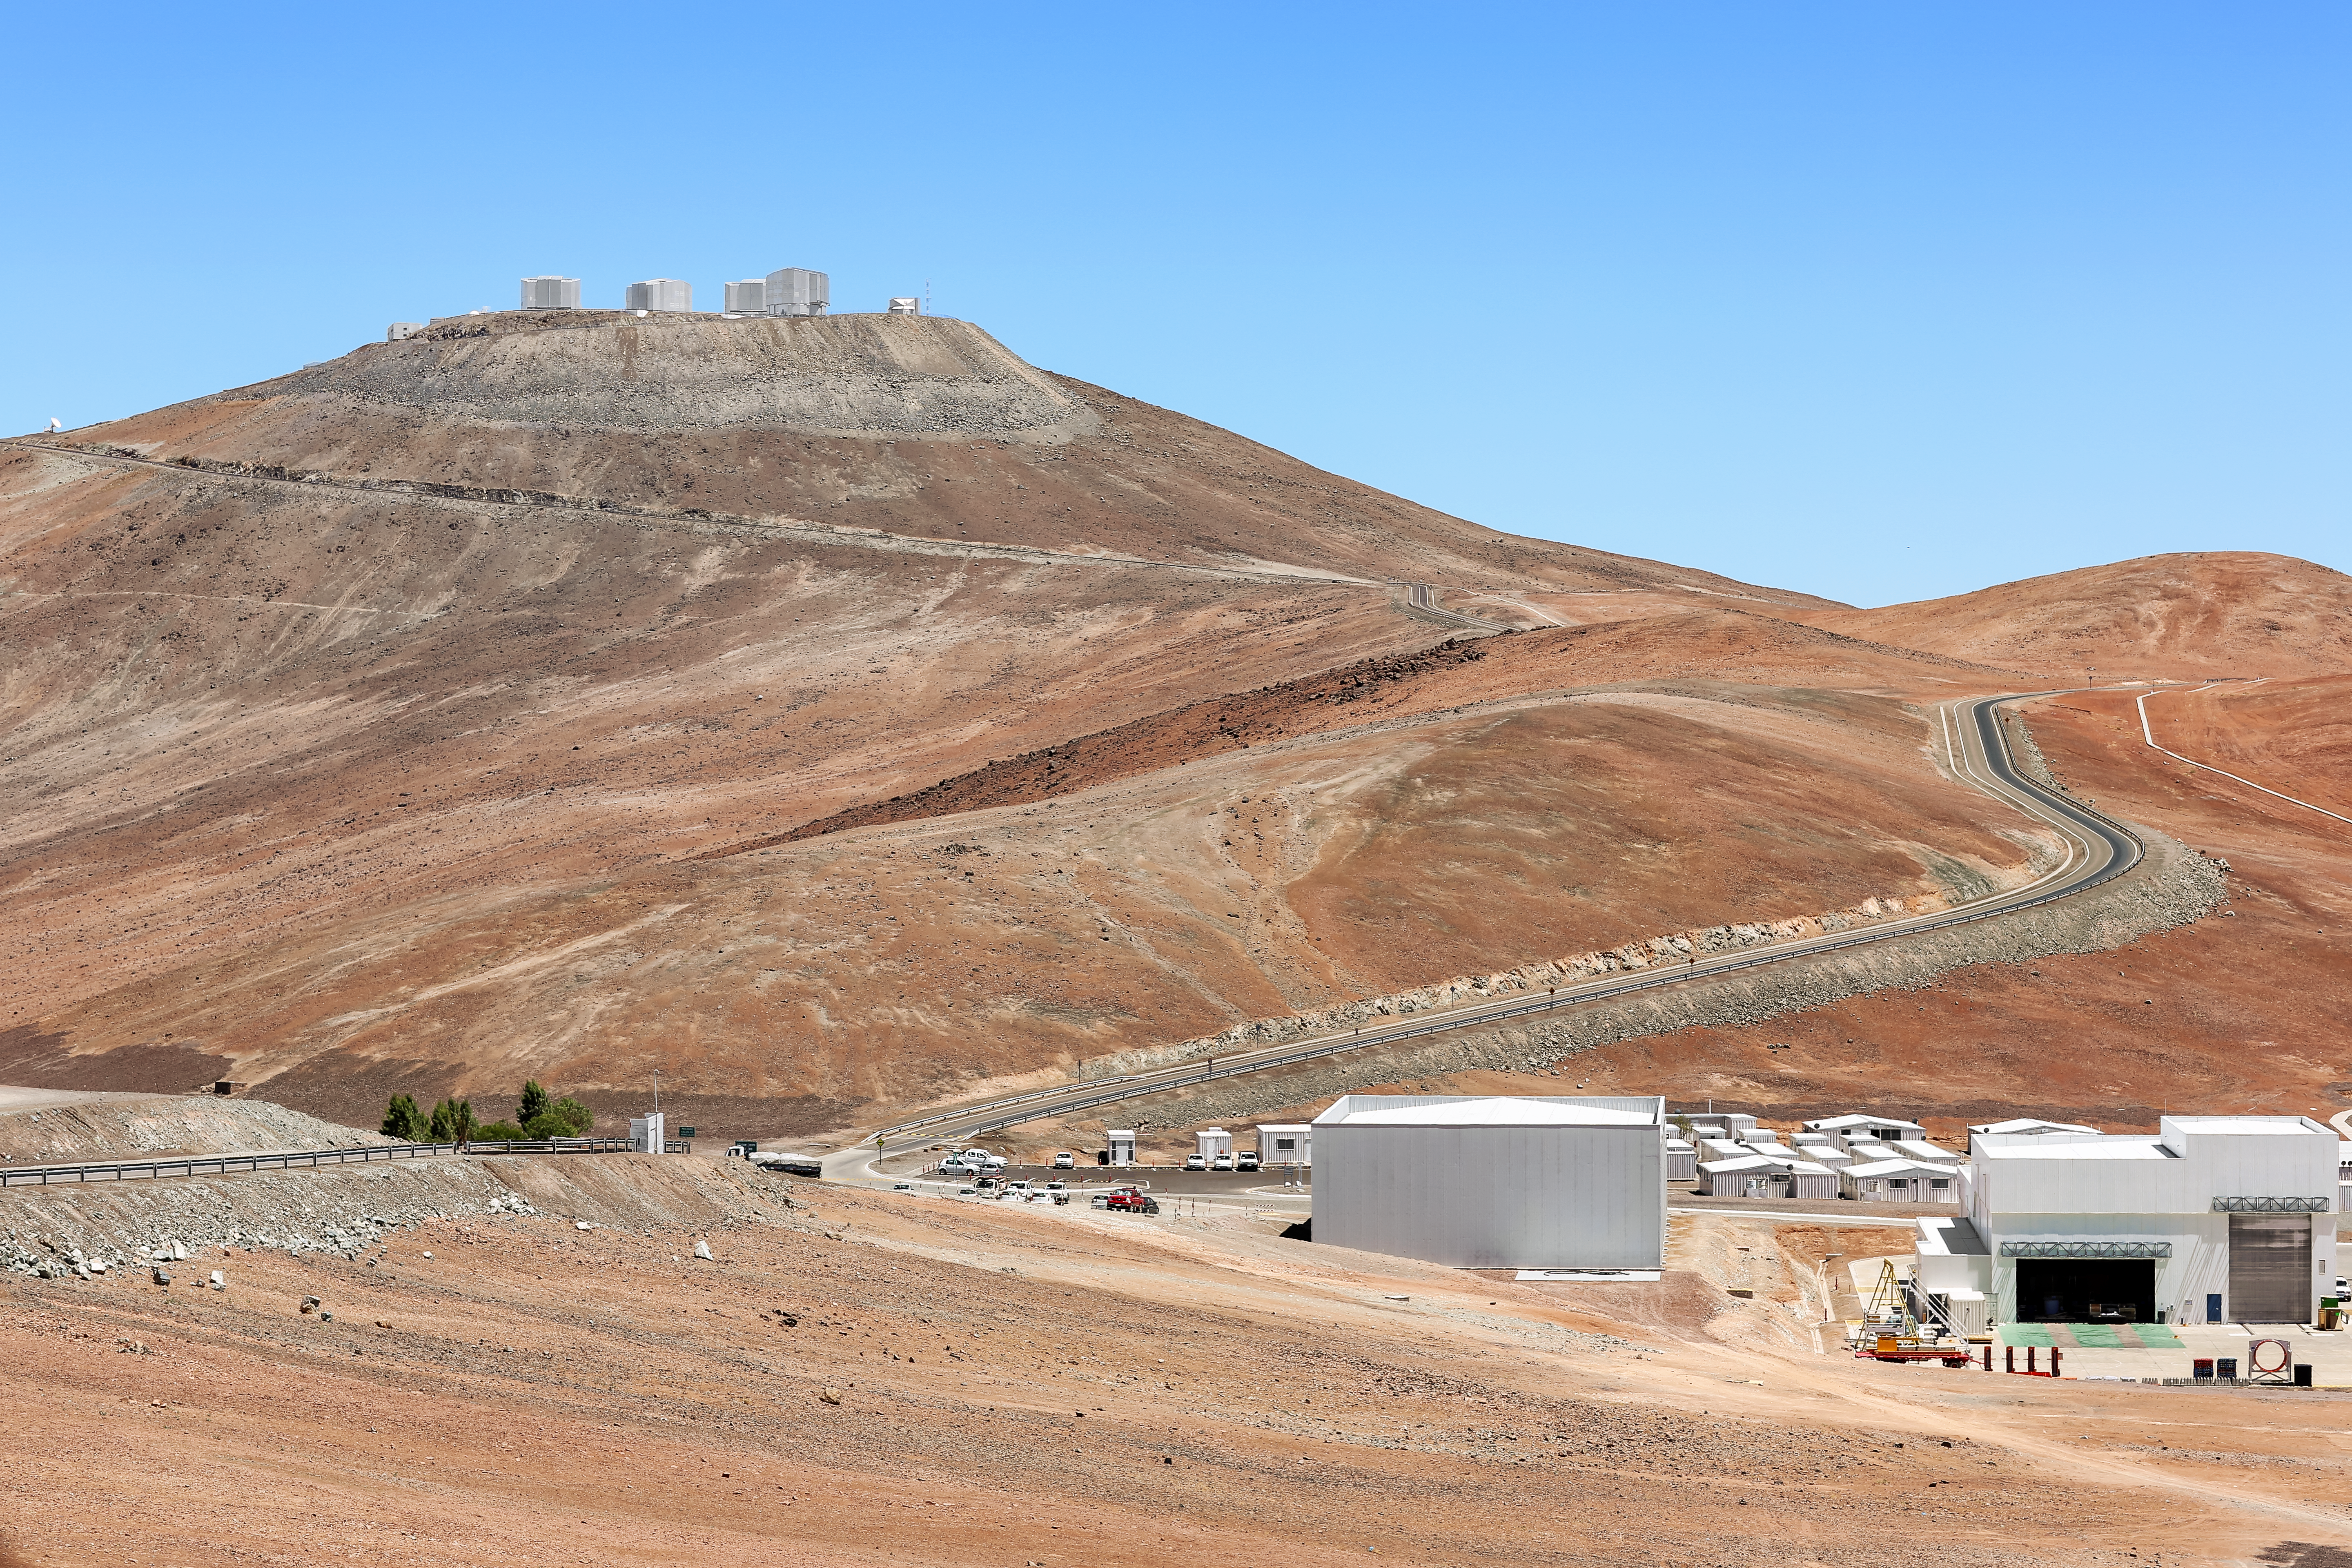

Sic itur ad astra

A view of Cerro Paranal and the telescopes of the Very Large Telescope (VLT), along with the road and footpath that connect the observatory's main buildings and facilities to the mountaintop telescopes. Cerro Paranal has exceptionally clear and dark skies due to its isolation in the Chilean Atacama Desert. It is home to ESO's flagship VLT, as well as other telescopes, including survey telescopes VST and VISTA, and planet-hunters NGTS and SPECULOOS.

Credit: L. Honnorat/ESO